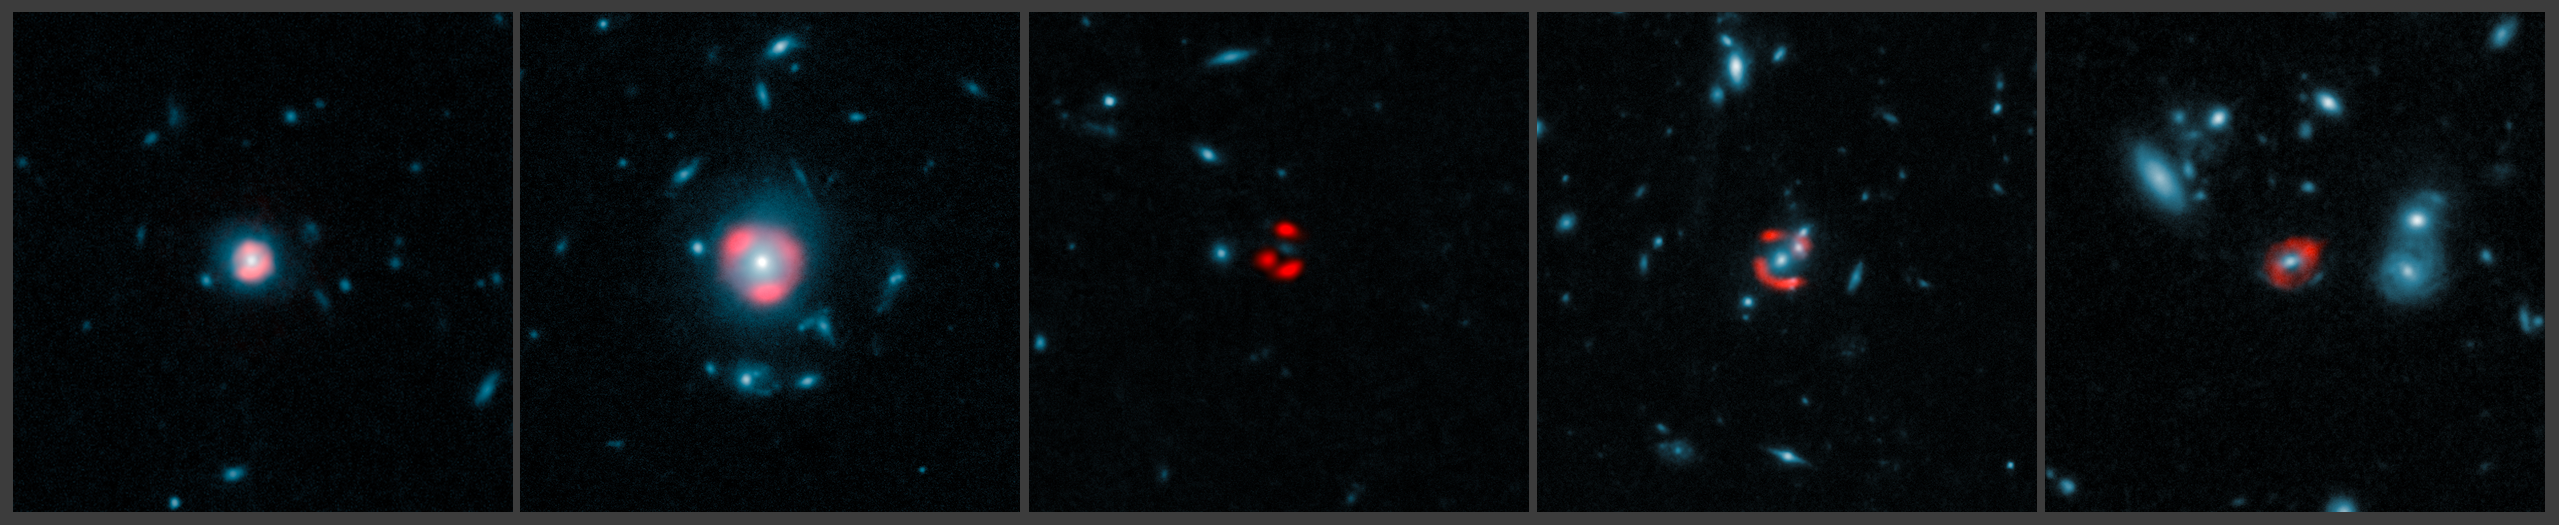

ALMA images of gravitationally-lensed distant star-forming galaxies

This montage combines data from ALMA with images from the NASA/ESA Hubble Space Telescope, for five distant galaxies. The ALMA images, represented in red, show the distant, background galaxies, being distorted by the gravitational lens effect produced by the galaxies in the foreground, depicted in the Hubble data in blue. The background galaxies appear warped into rings of light known as Einstein rings, which encircle the foreground galaxies.

Credit: ALMA (ESO/NRAO/NAOJ), J. Vieira et al.